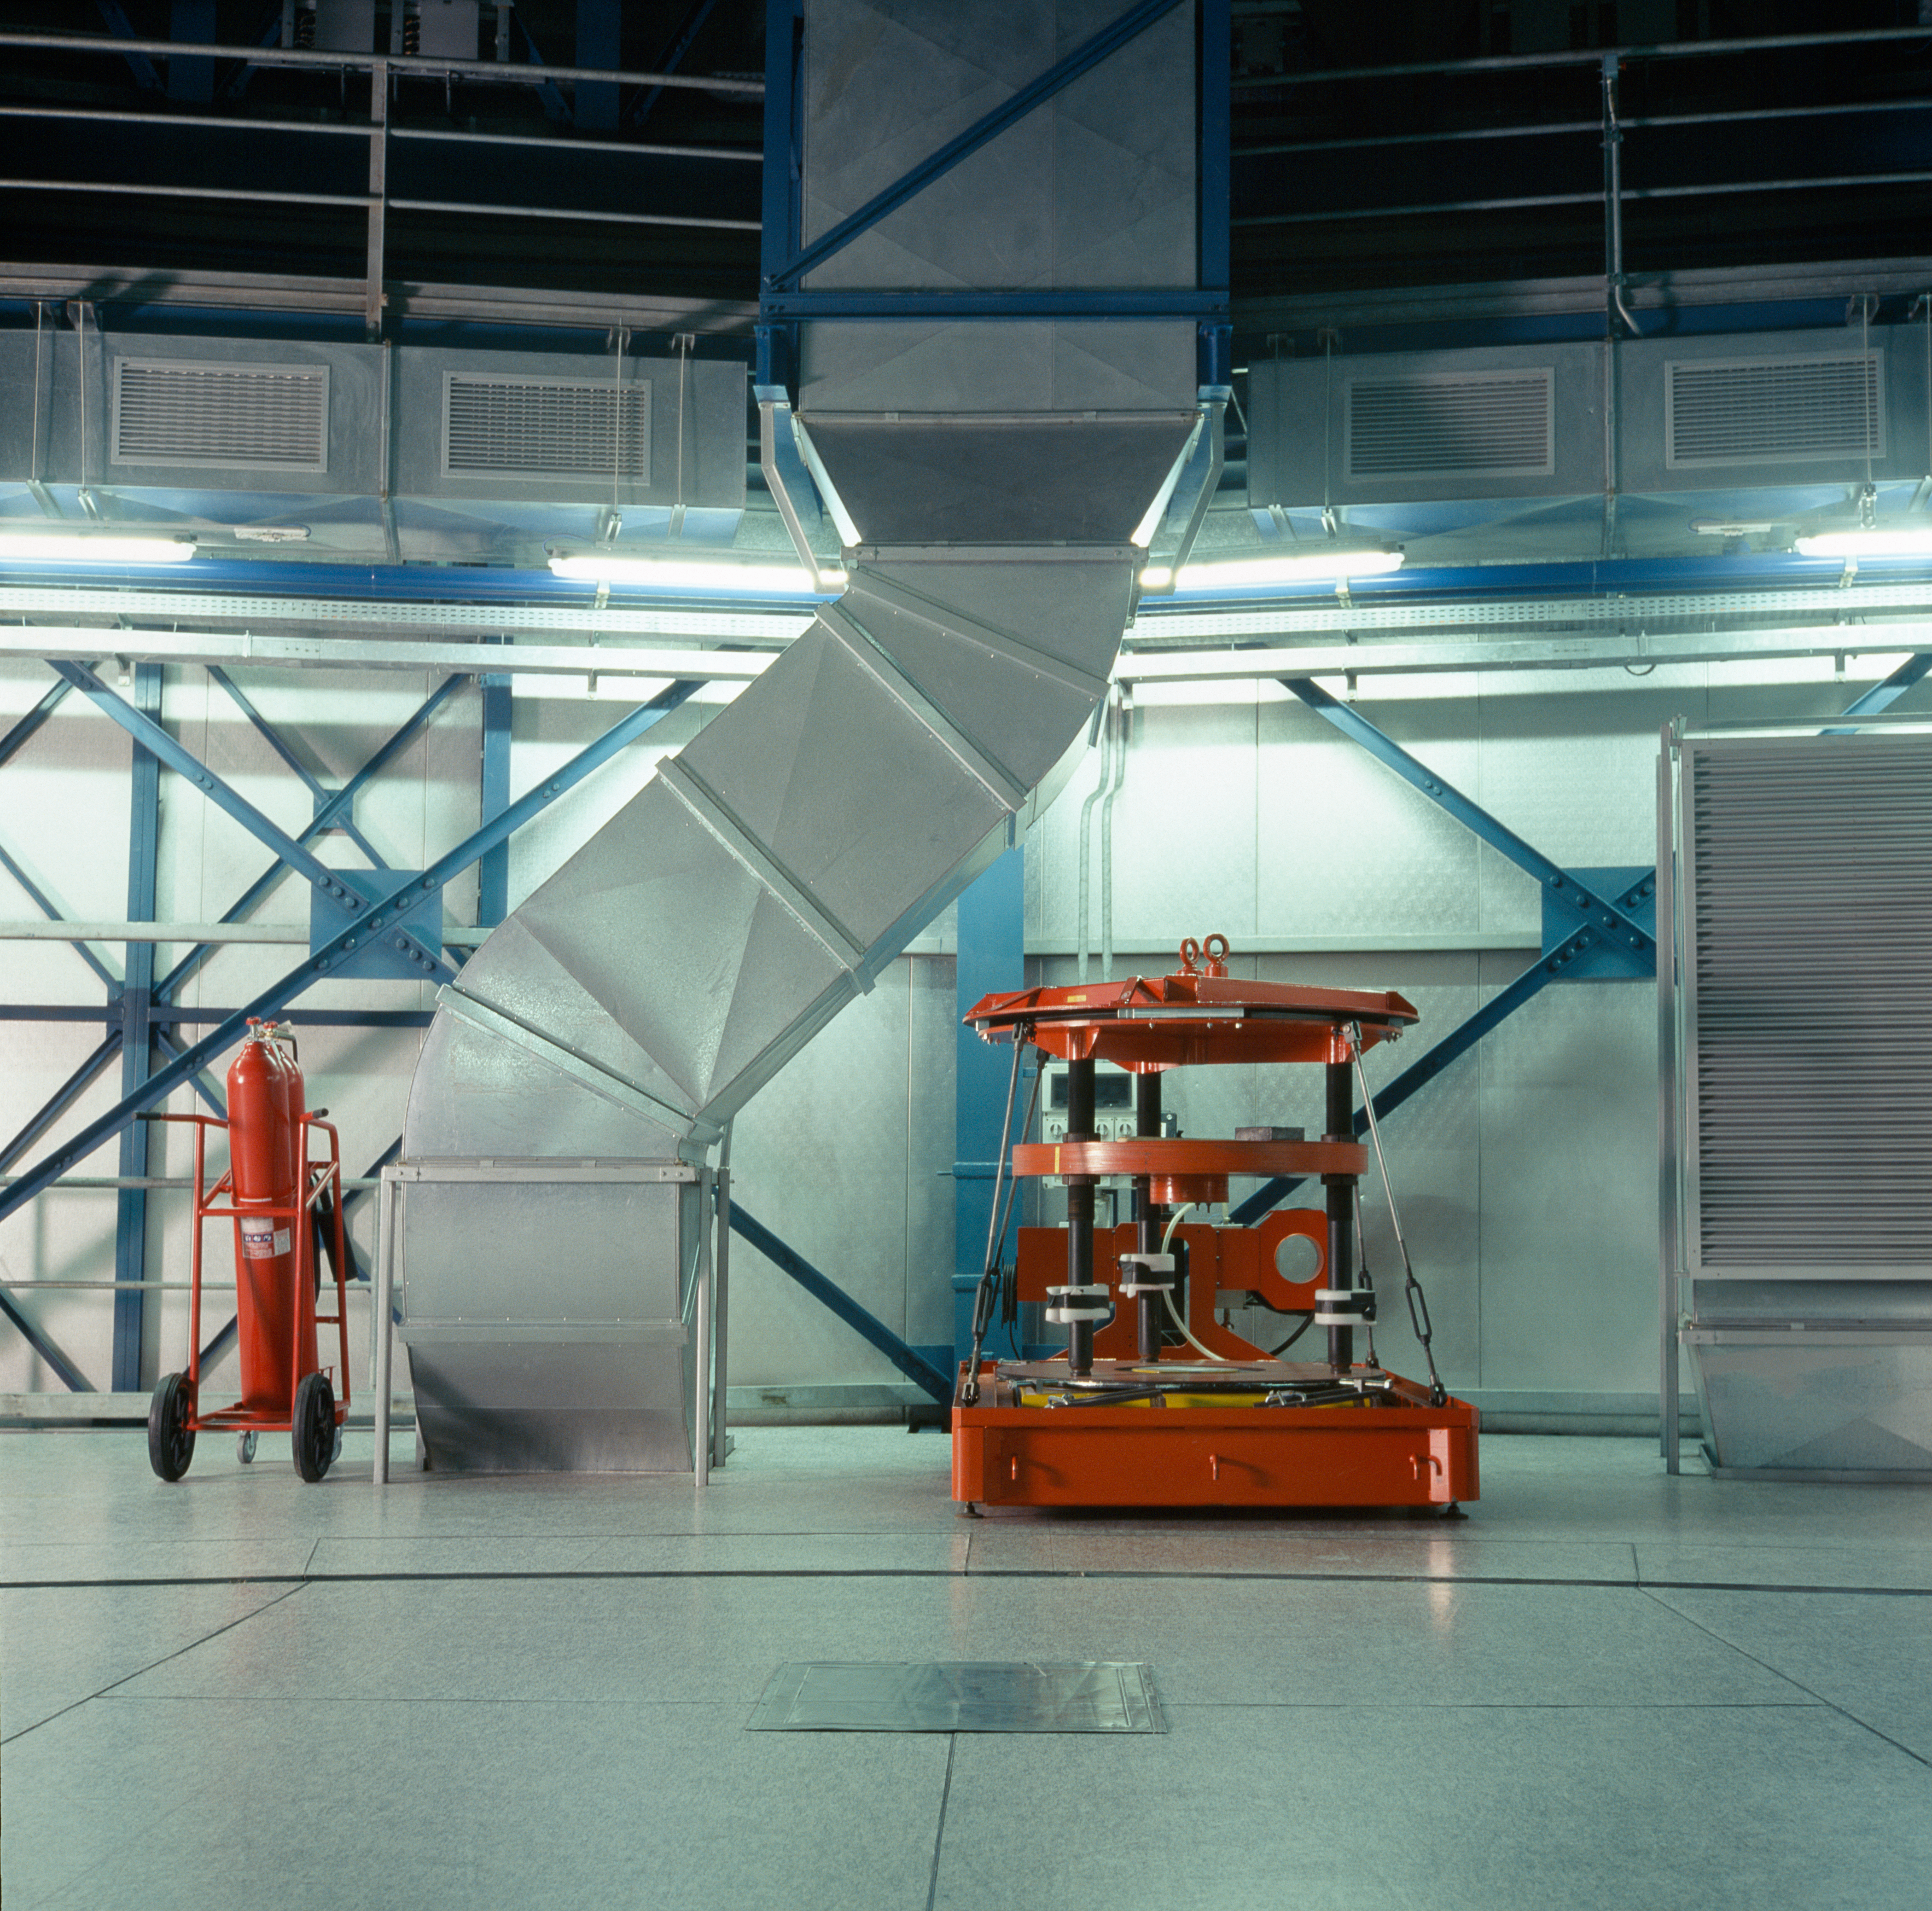

VISIR handling tool

The instruments attached to the telescopes sometimes have to be removed, for instance when the main mirror is taken out for re-coating. A set of special handling tools is available to hold the instruments. Here, VISIR's is visible in the UT3 enclosure.

Credit: ESO